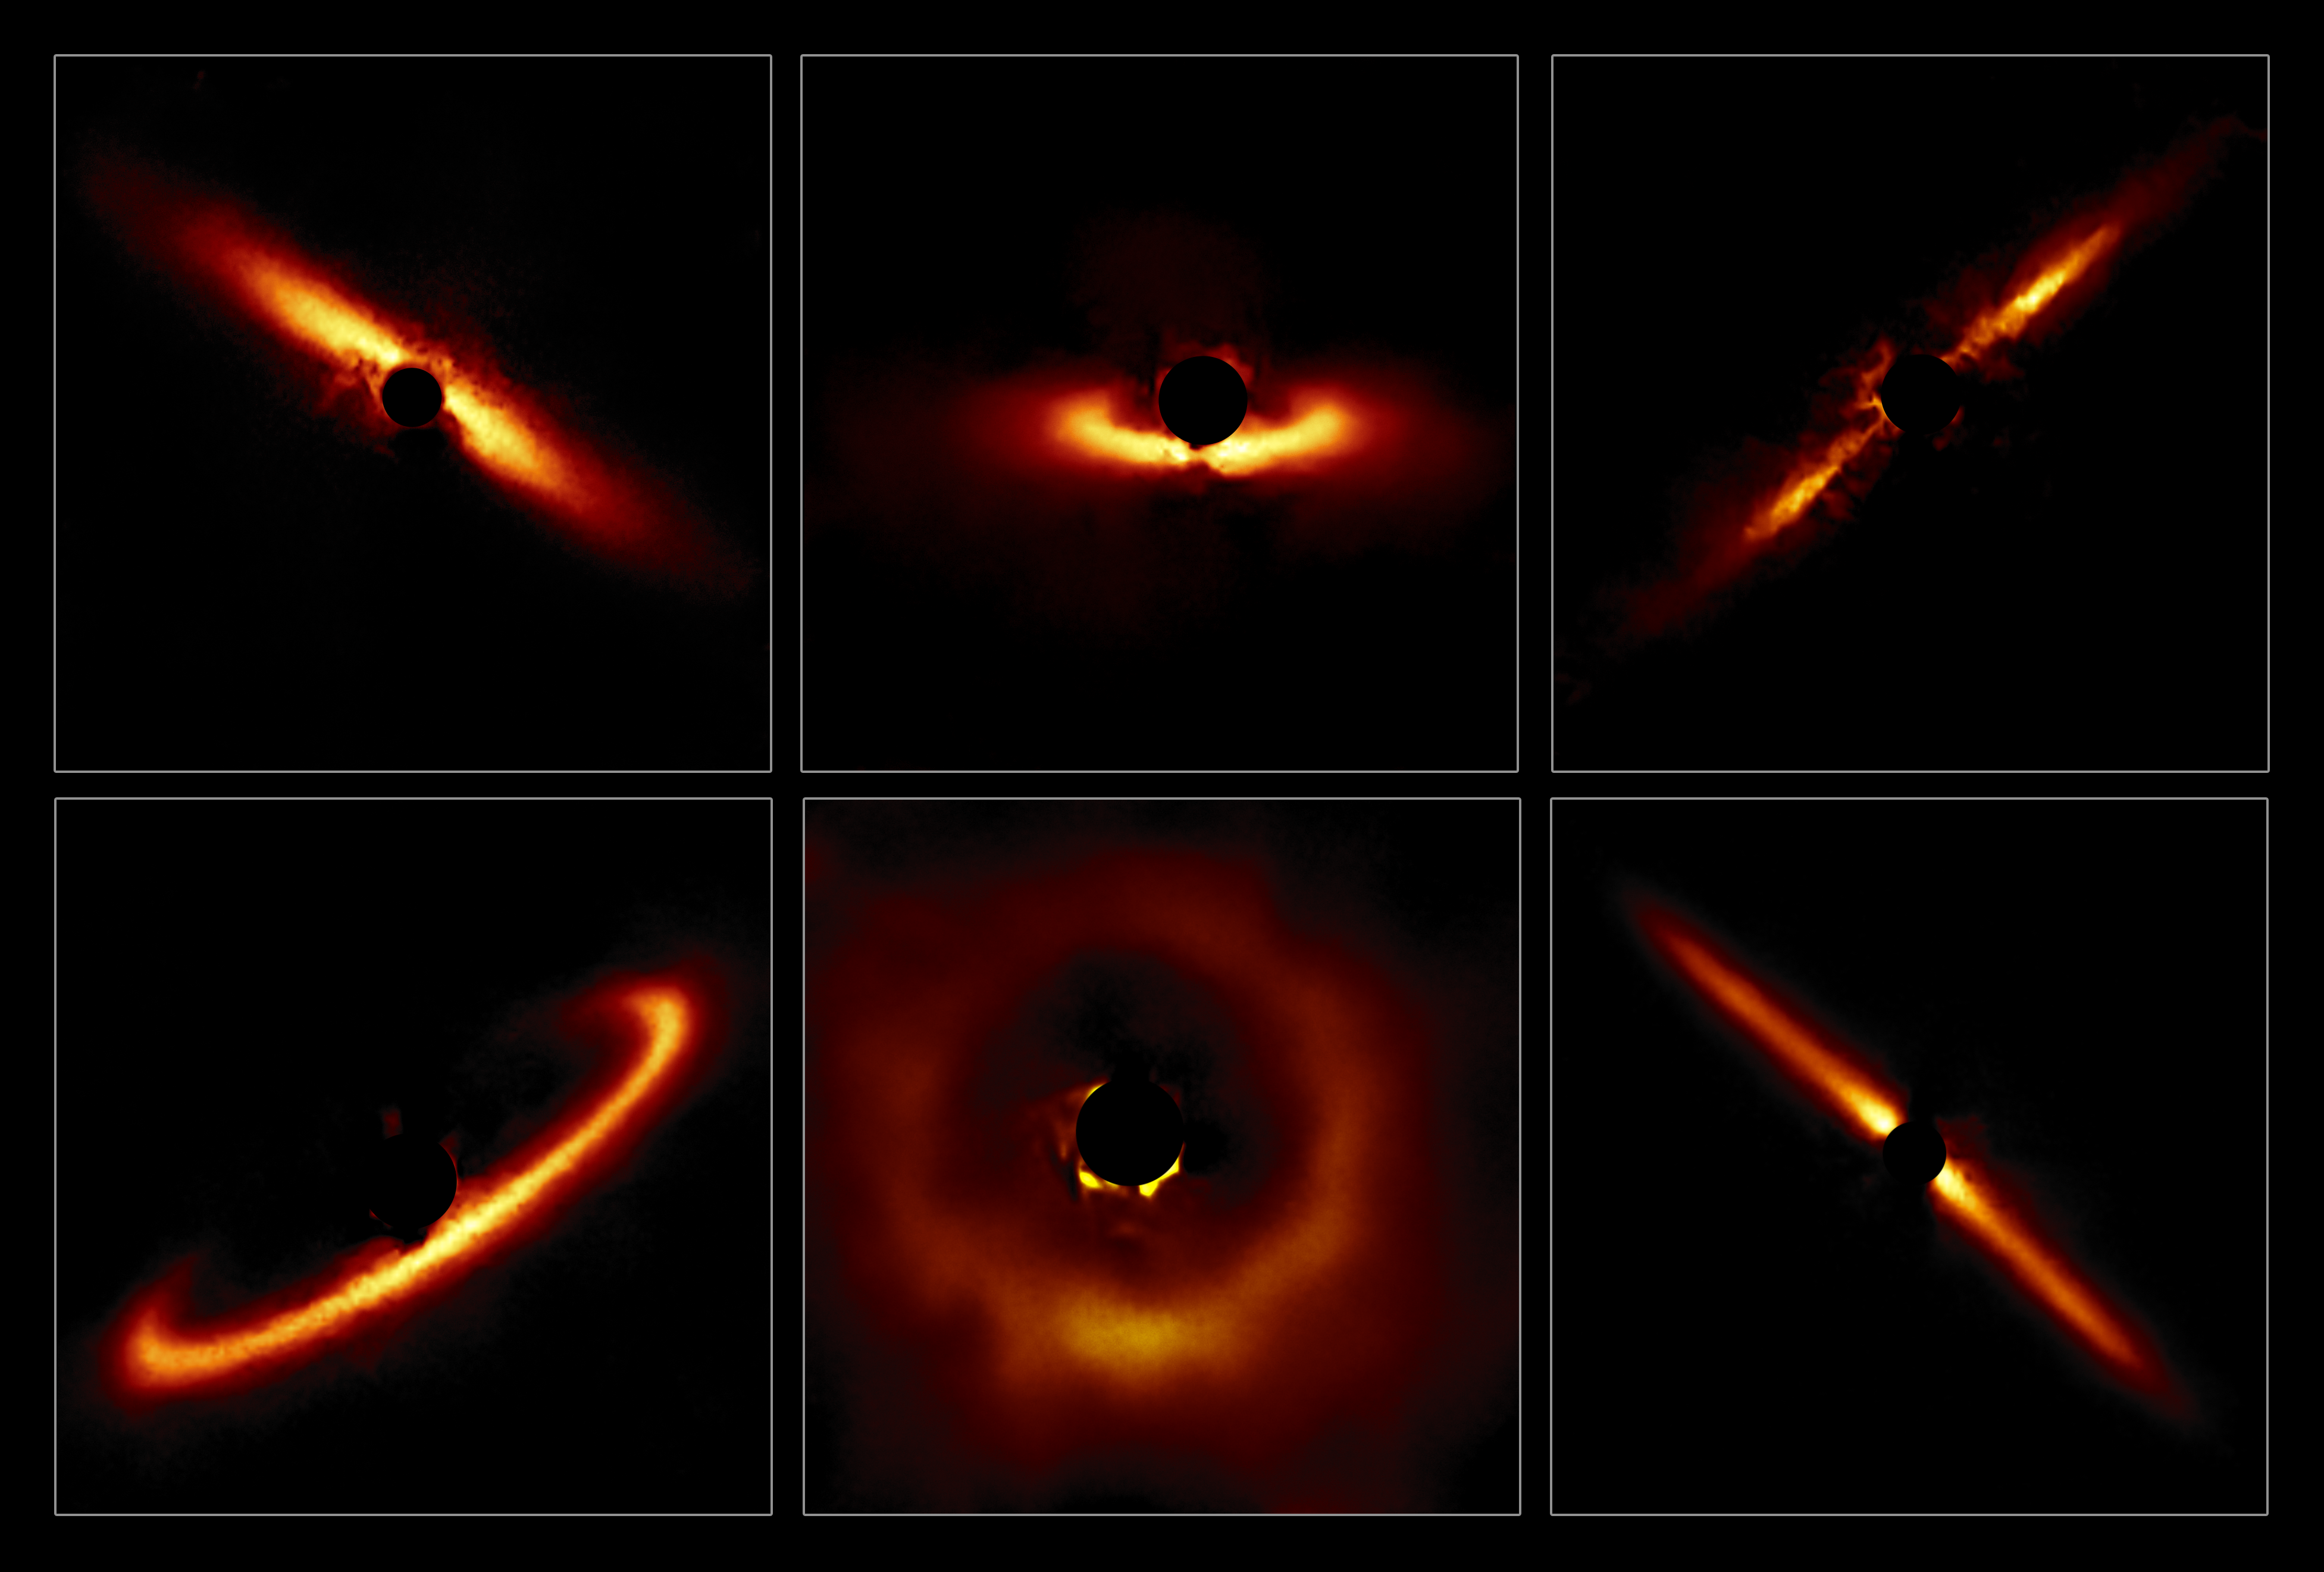

GPI Circumstellar Disks. A Sampling

Six circumstellar disks selected from the larger sample of 26 disks obtained with the Gemini South telescope in Chile using the Gemini Planet Imager (GPI). These images highlight the diversity of shapes and sizes that these disks can take and show the outer reaches of star systems in their formative years.

Credit: International Gemini Observatory/NOIRLab/NSF/AURA/T. Esposito (UC Berkeley)Image processing: Travis Rector (University of Alaska Anchorage), Mahdi Zamani & Davide de Martin